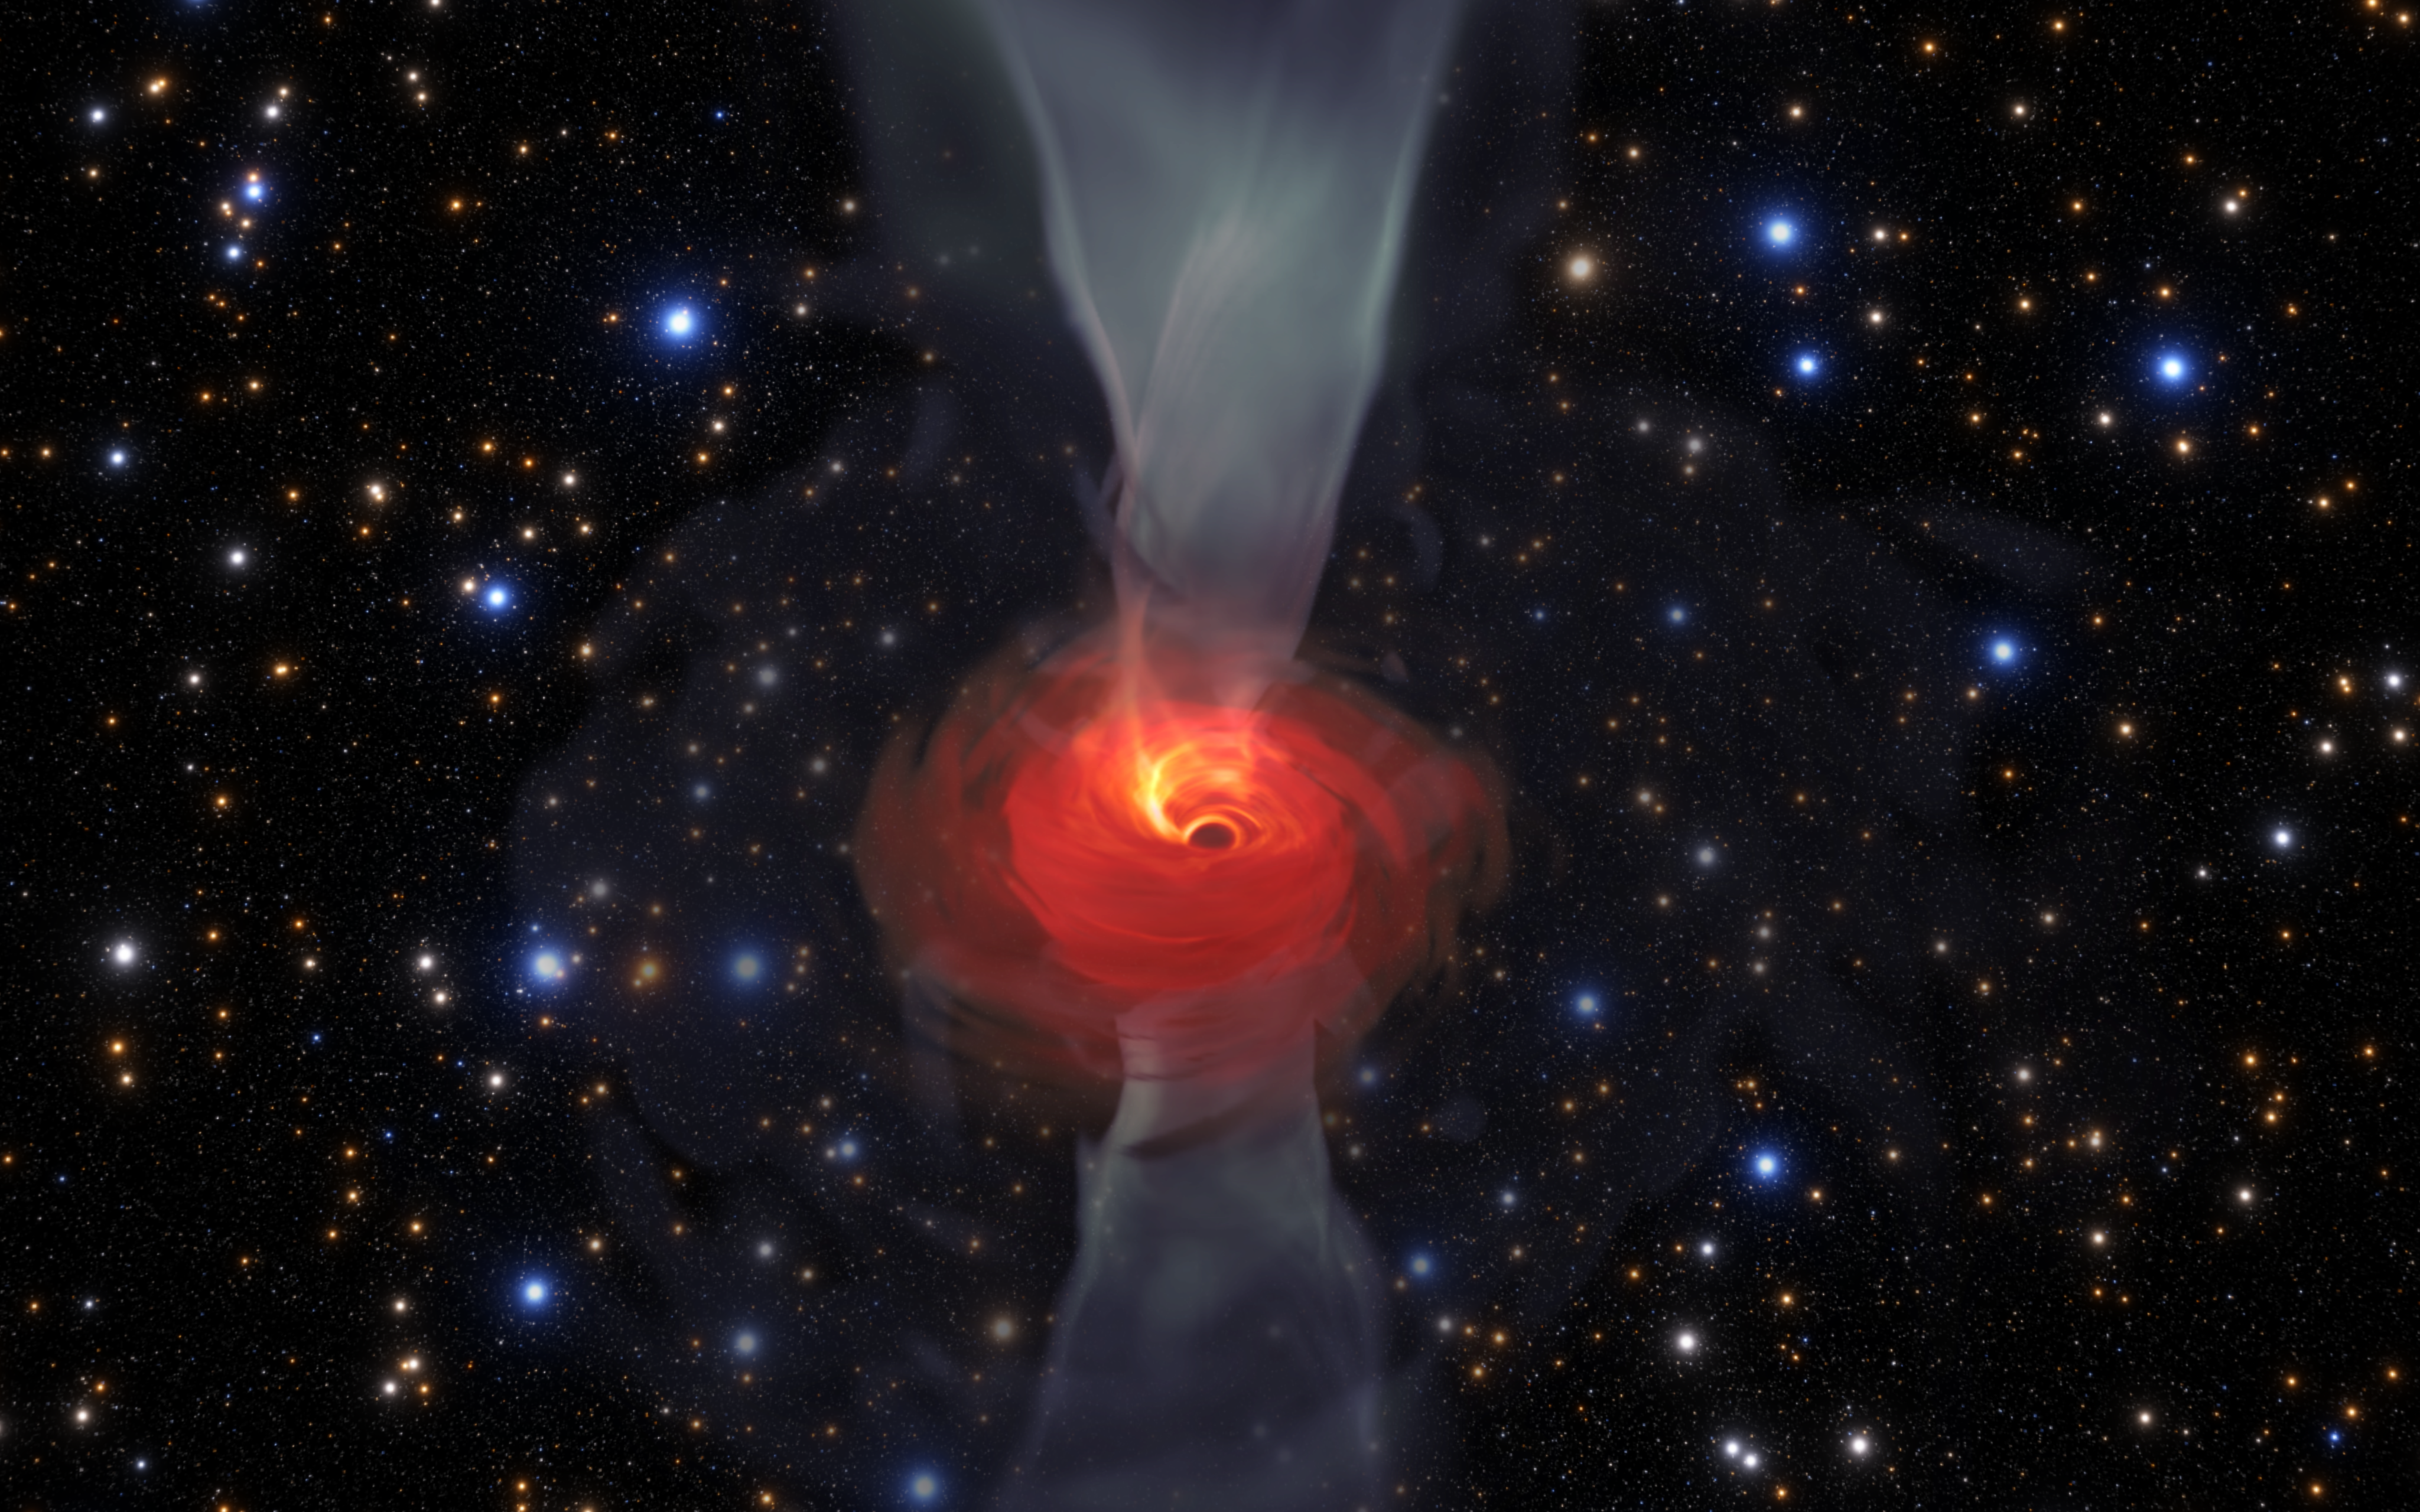

Simulation of a Supermassive Black Hole

In anticipation of the first image of a black hole, Jordy Davelaar and colleagues built a virtual reality simulation of one of these fascinating astrophysical objects. Their simulation shows a black hole surrounded by luminous matter. This matter disappears into the black hole in a vortex-like way, and the extreme conditions cause it to become a glowing plasma. The light emitted is then deflected and deformed by the powerful gravity of the black hole.

Credit: Jordy Davelaar et al./Radboud University/BlackHoleCam